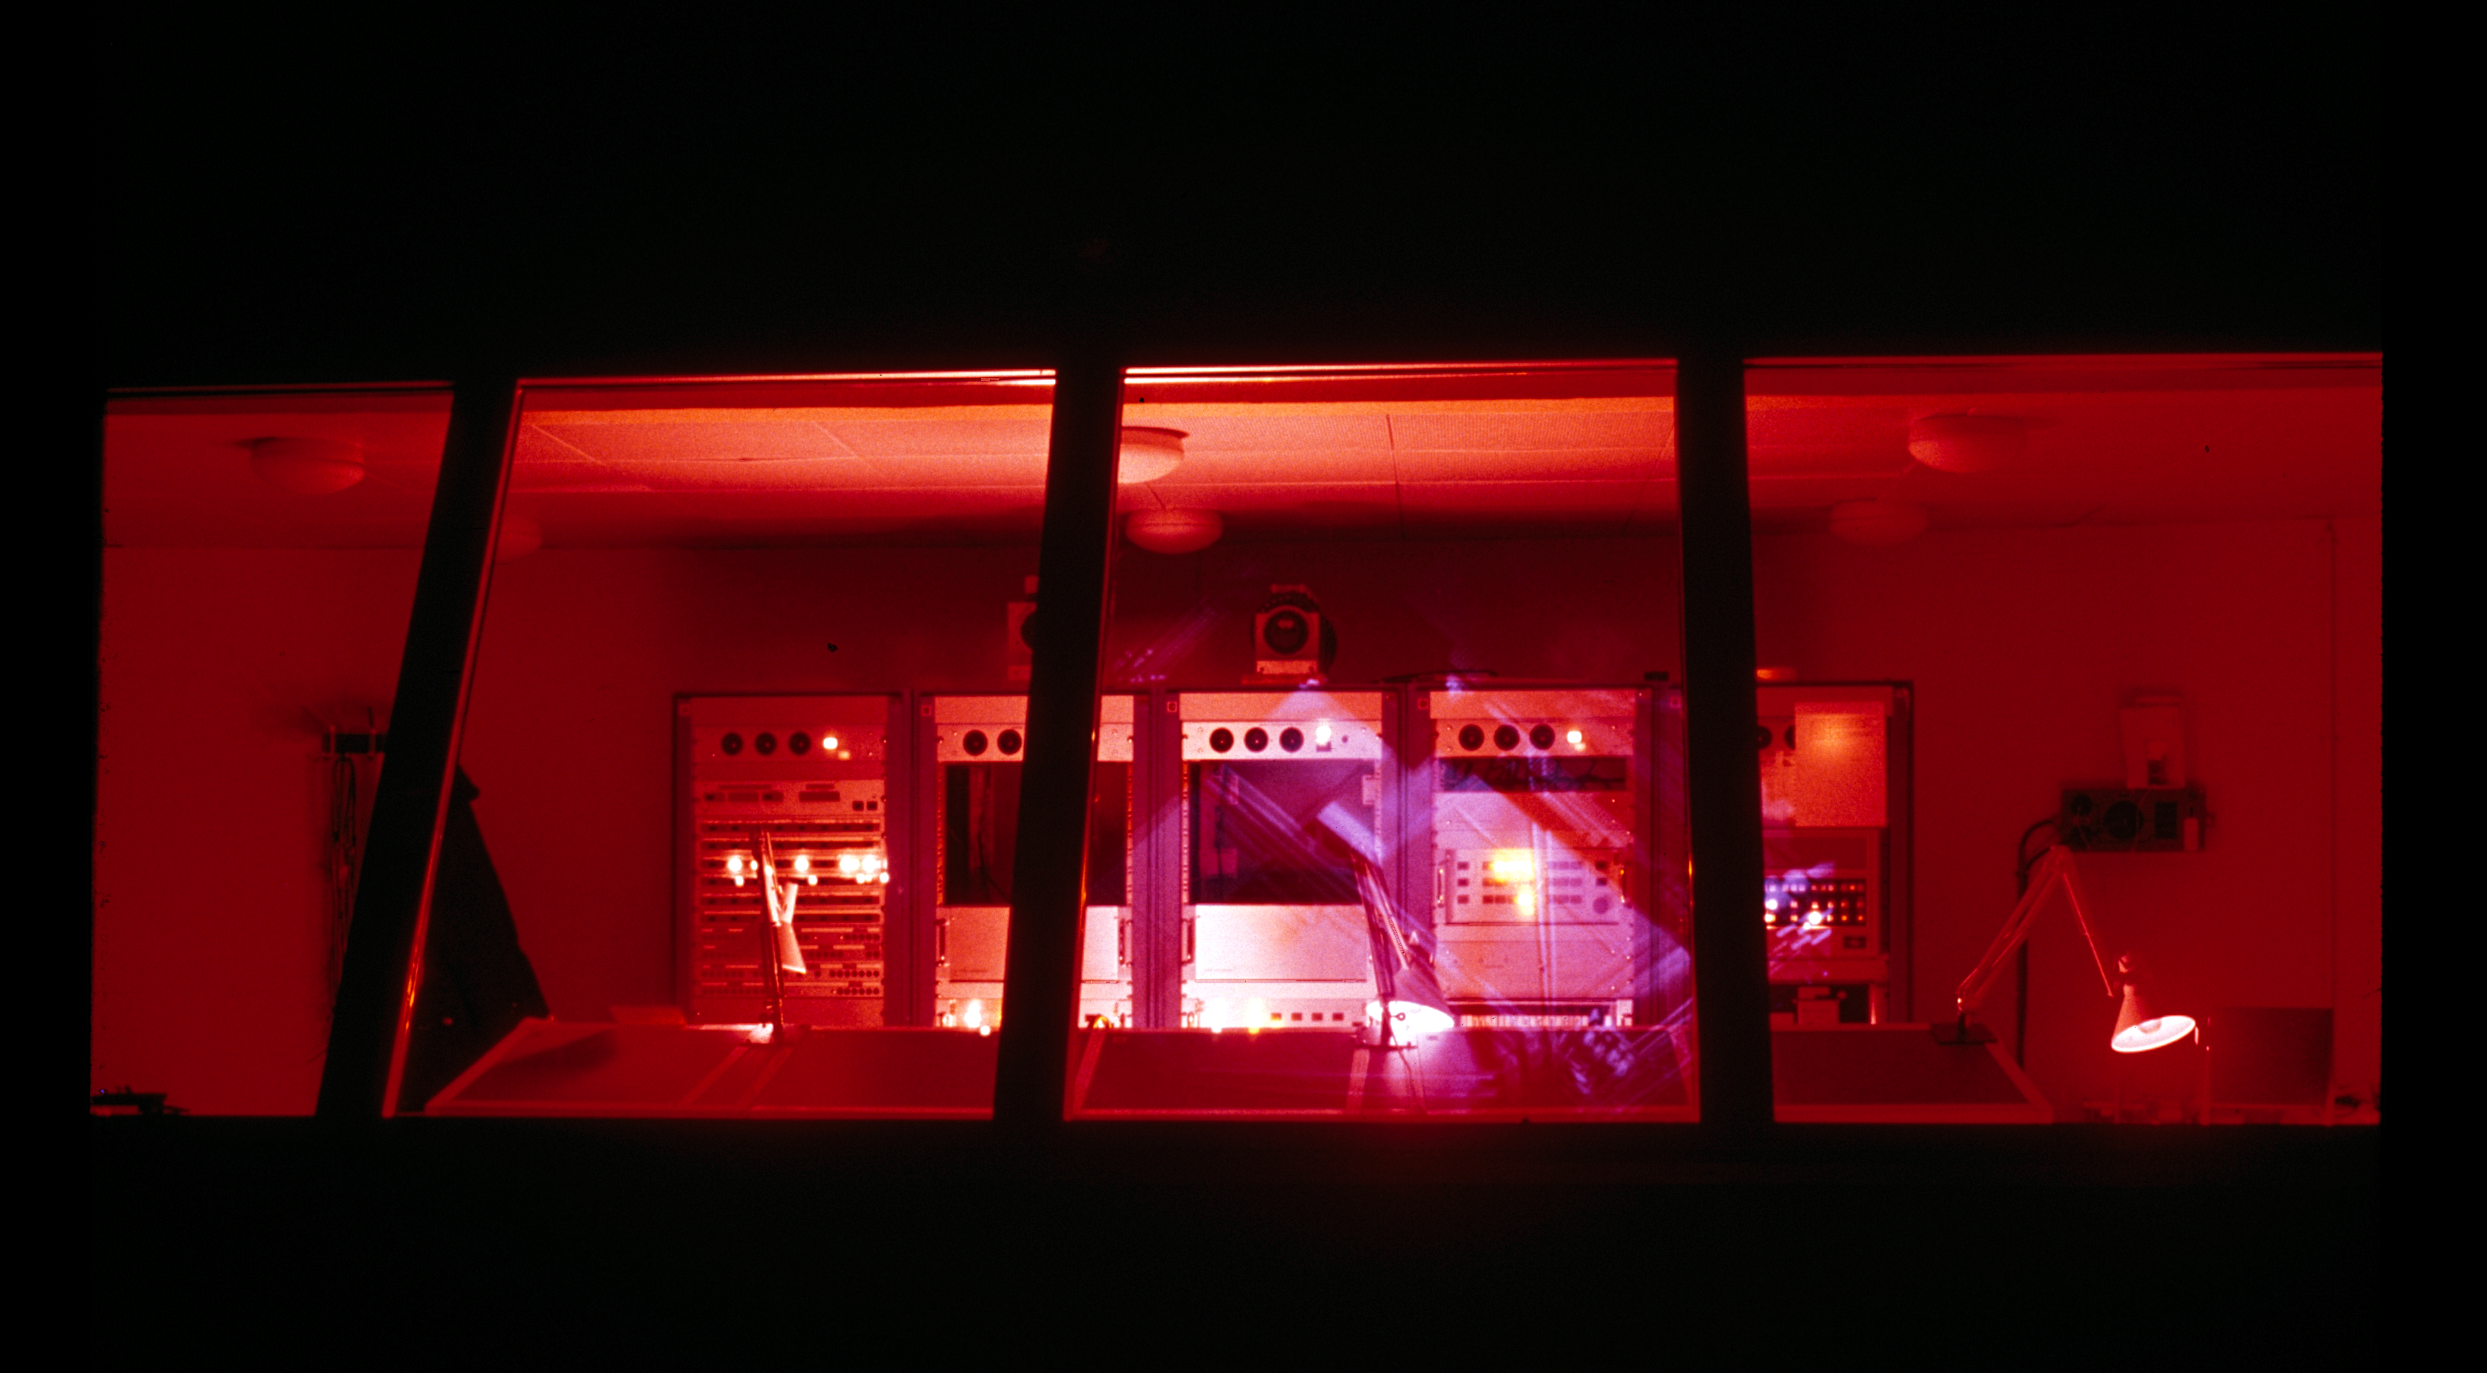

The control room of the ESO 3.6-metre telescope

A look at the control room of the 3.6-metre Telescope on the La Silla Observatory.

Credit: ESO